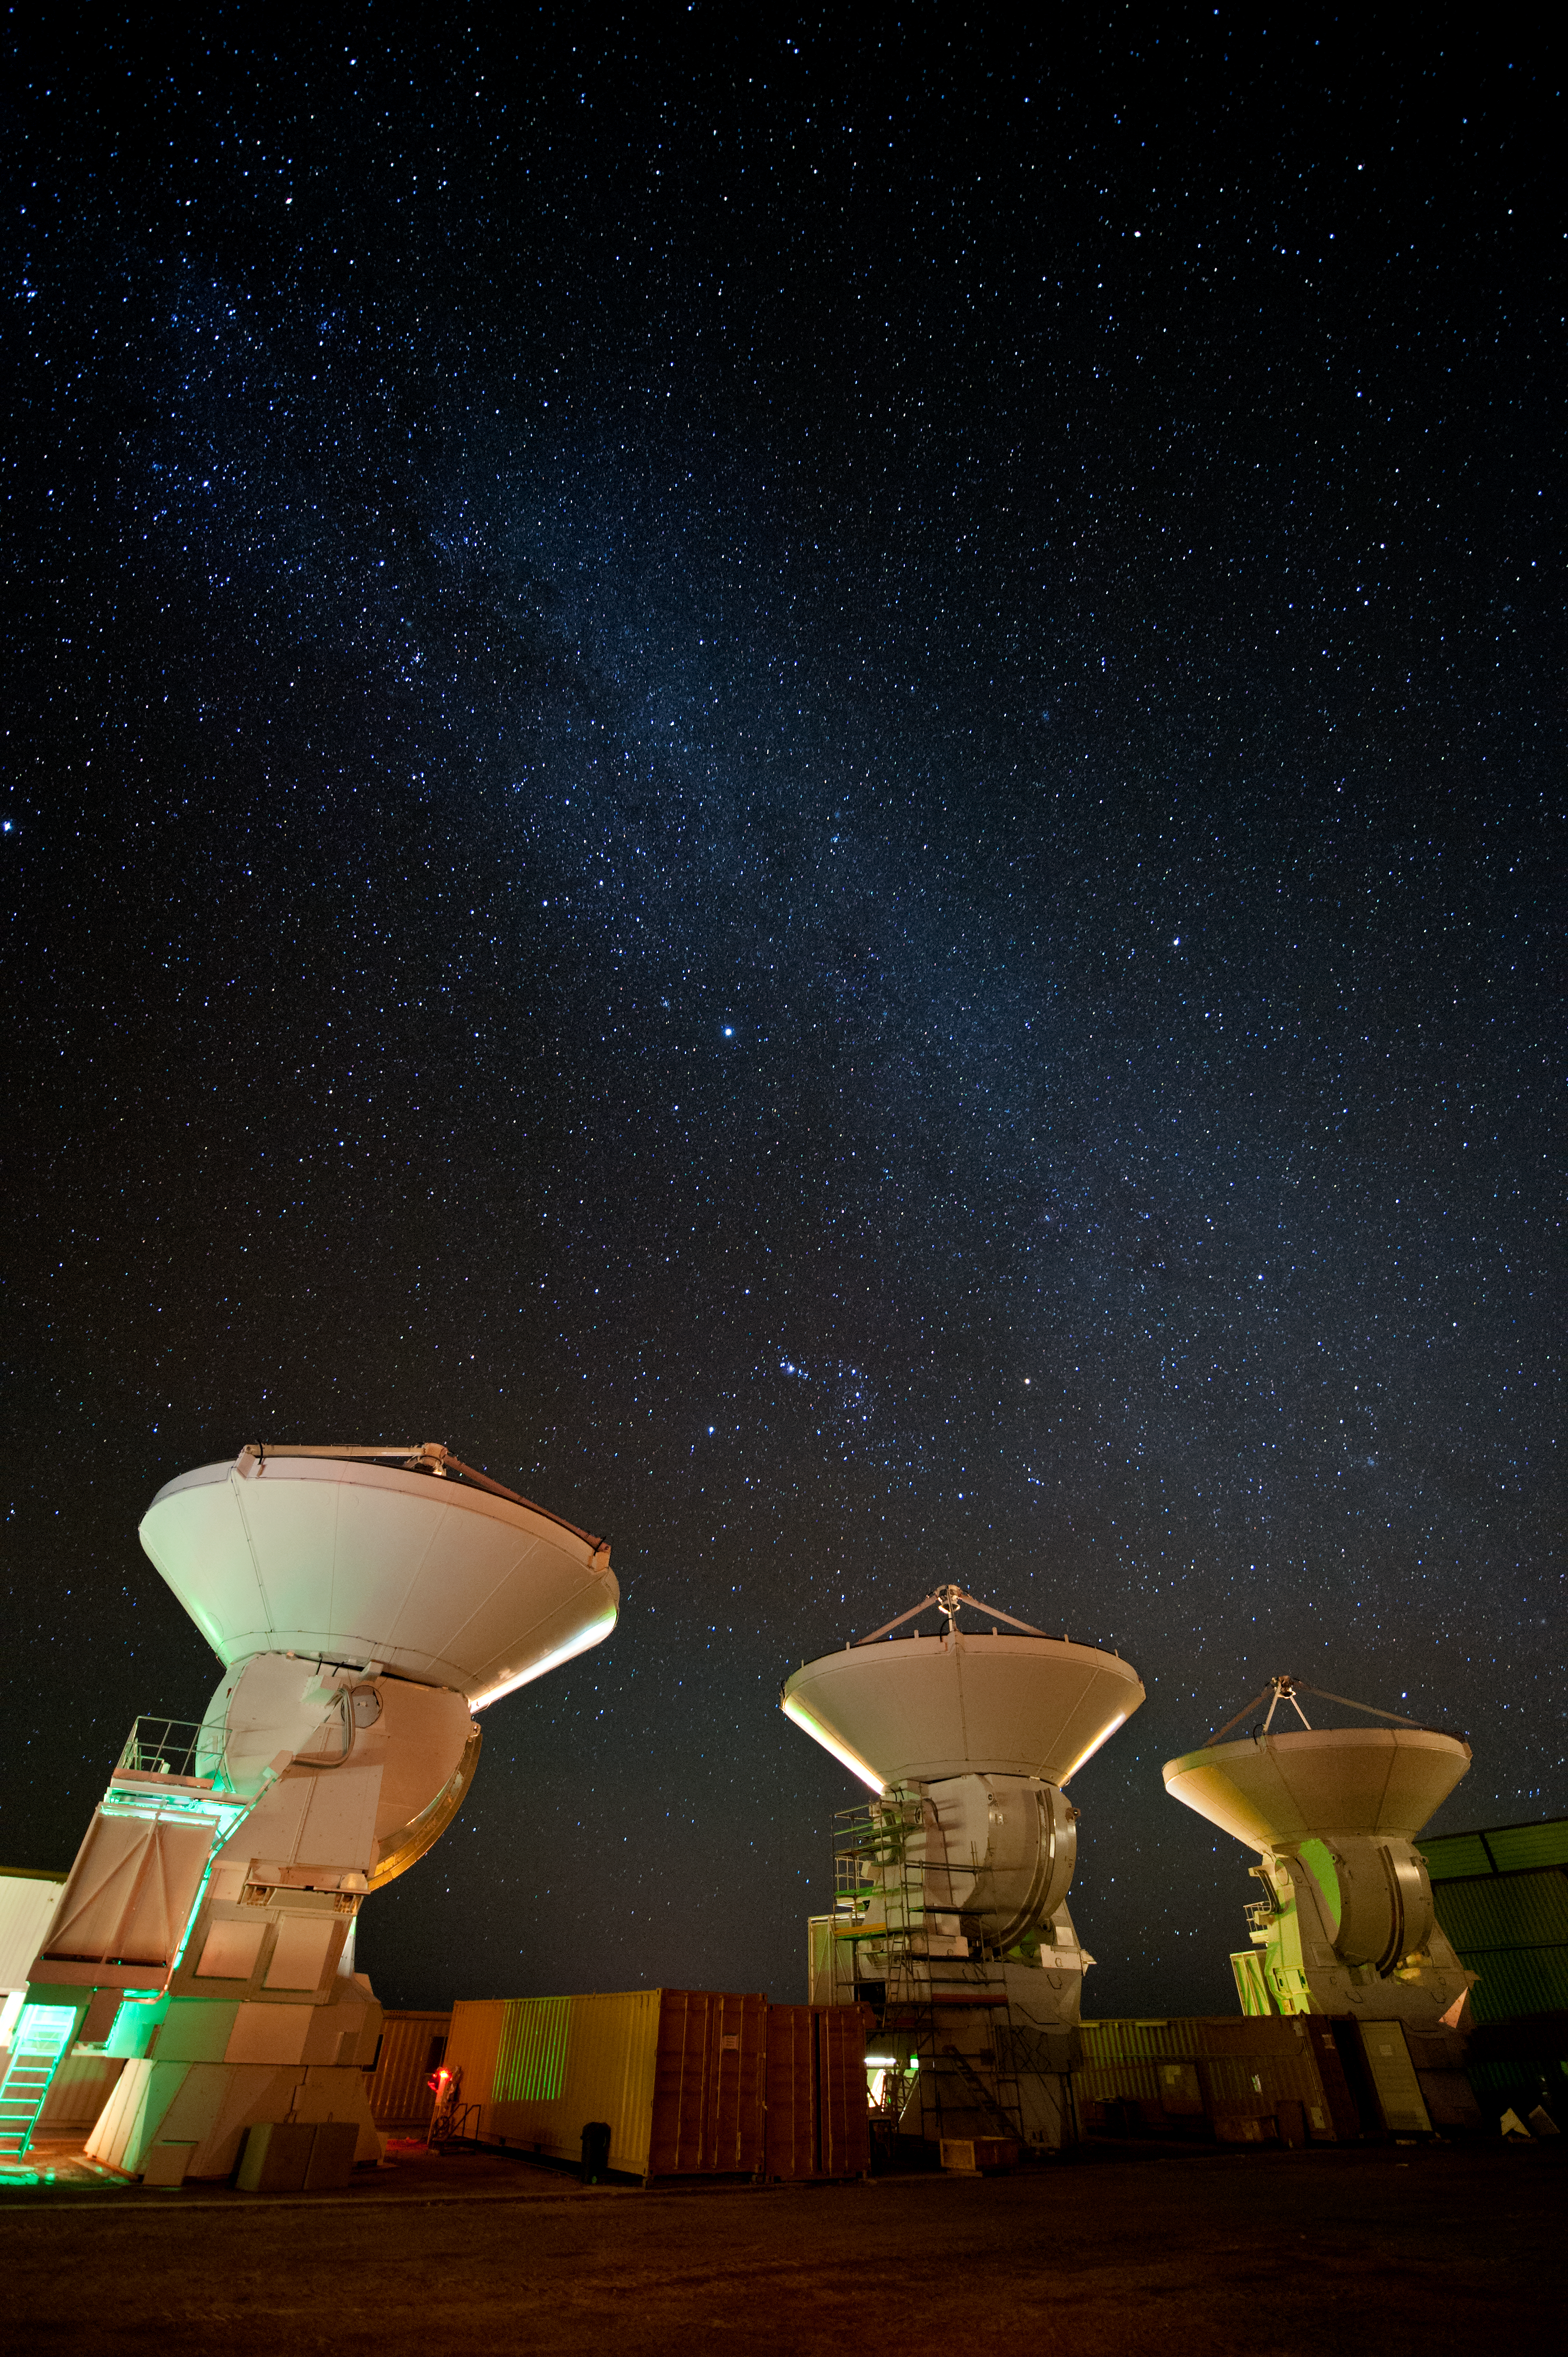

ALMA assembly site

ALMA antennas wait under the clear Andean Sky for their turn to be carried atop the mountain.

Credit: ESO/Max Alexander